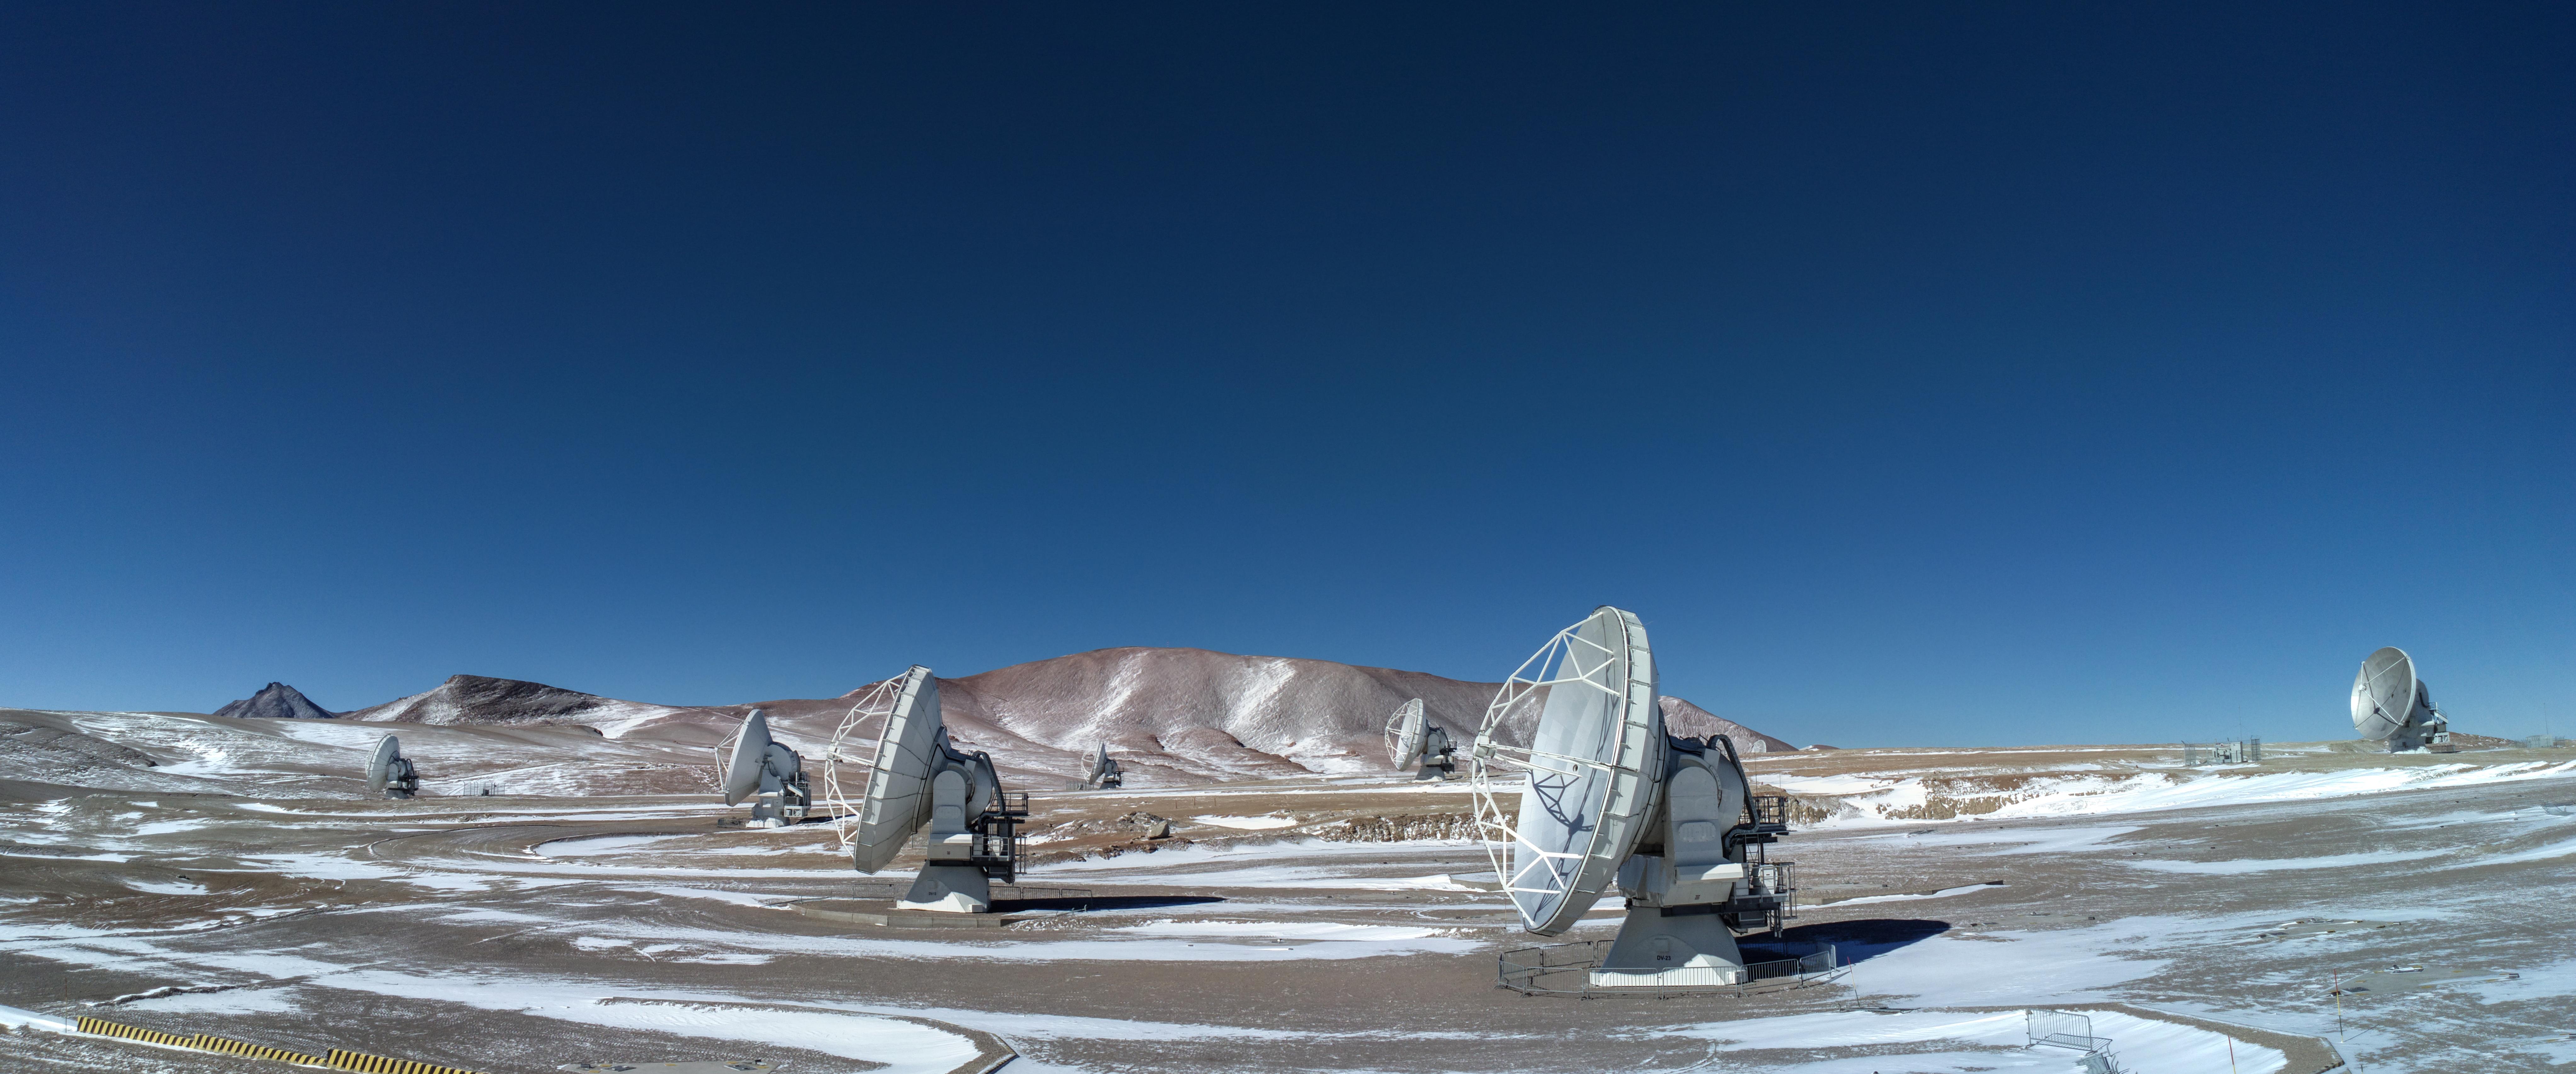

The day after a wind and snow storm

The day after a wind and snow storm, ALMA antennas had to withstand low temperatures around -20°C. The harsh conditions of the Chajnantor Plateau make also difficult the work of maintainers on the field.

Credit: Sergio Otárola - ALMA (ESO/NAOJ/NRAO)